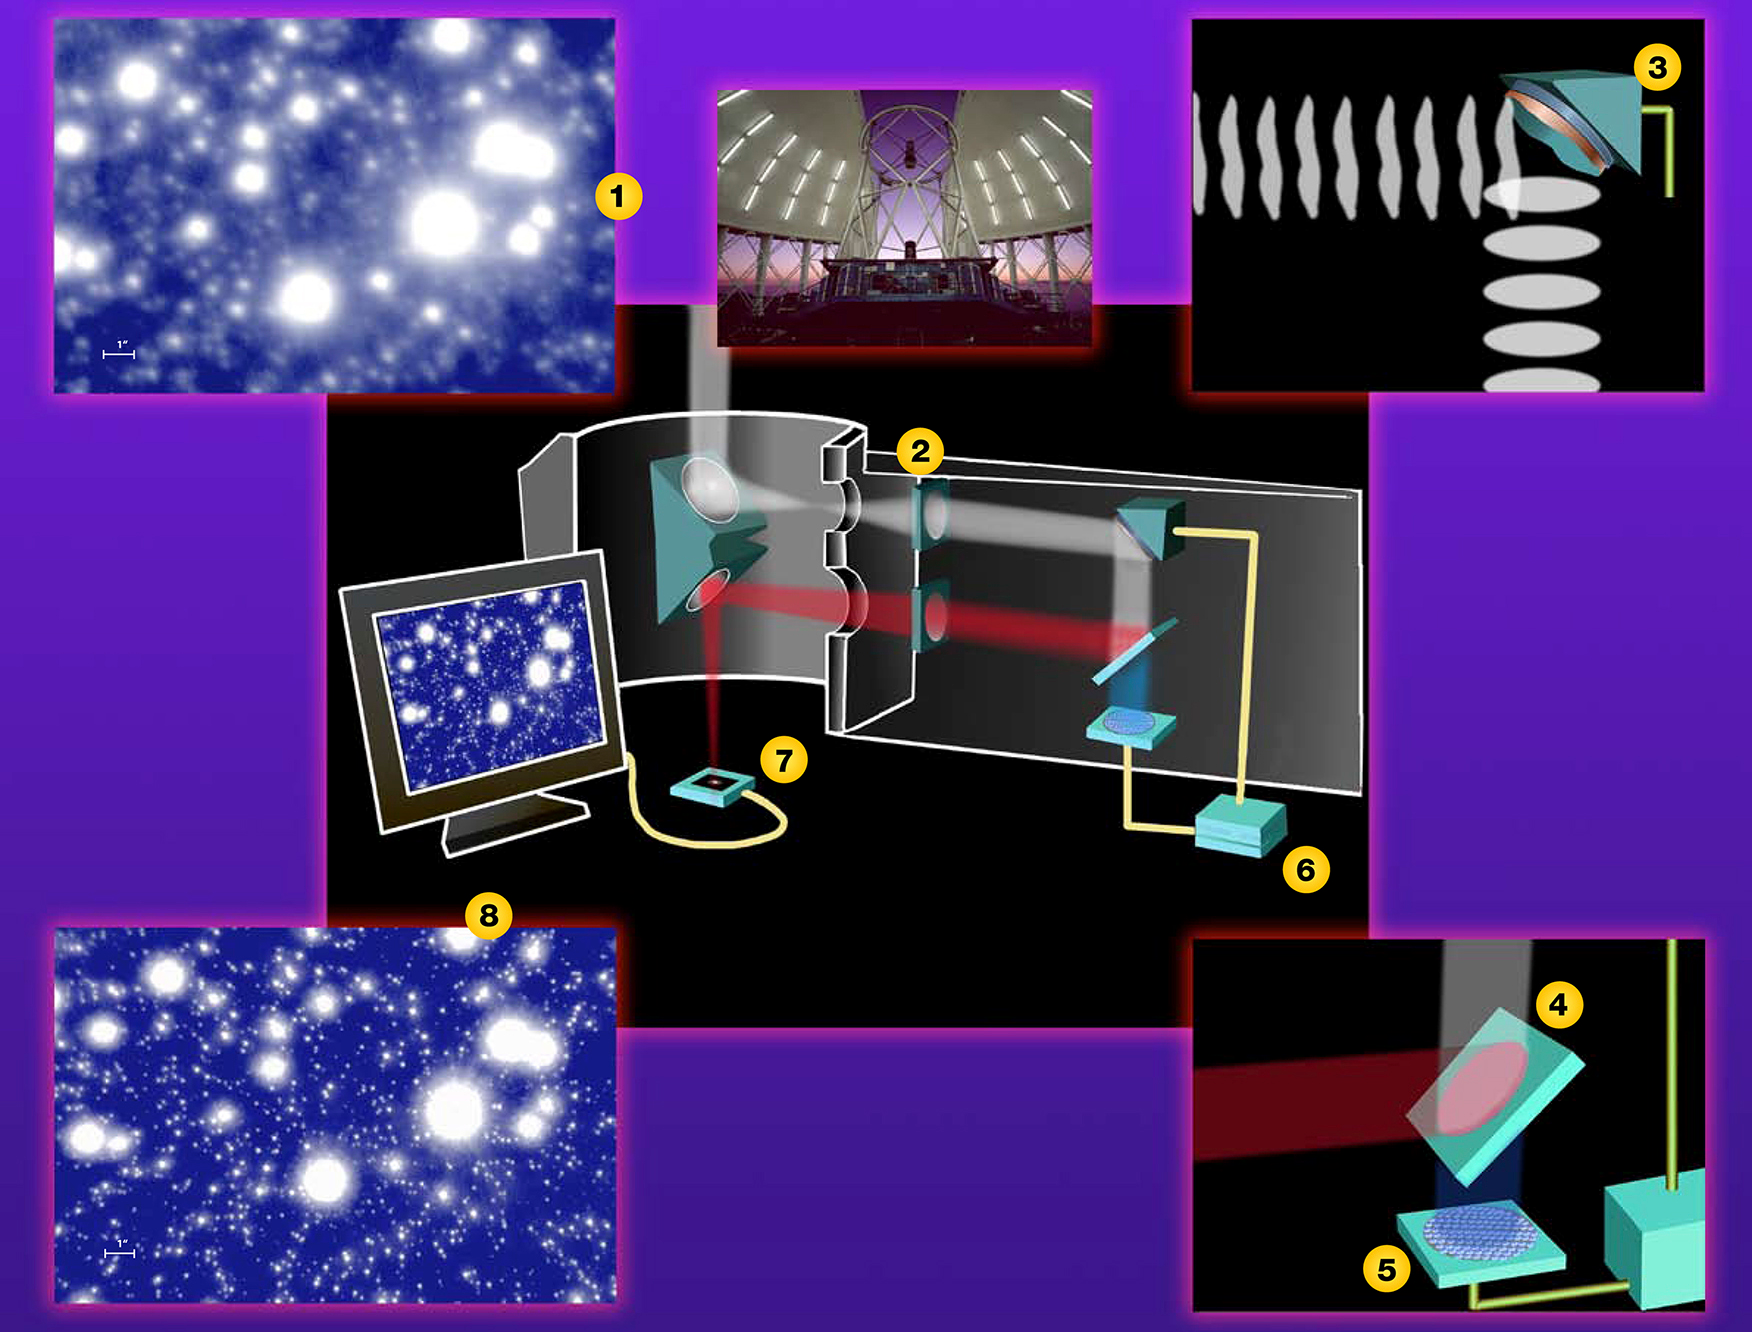

How Adaptive Optics (AO) Works

The illustration (1) is an example of an image (NIRI H-band image at 0.26 arcsec natural seeing) without the help of adaptive optics. When starlight is collected and focused by telescope, just prior ro coming to a focus, the light entering an adaptive optics system is first collimated (2) and is reflected off a deformable mirror (3). After reflecting off the deformable mirror, the light passes through a beam-splitter (4) where the shorter wavelength light (optical) enters the wavefront sensor (5) wich takes a "snapshot" of the distortions on the wavefront and sends the information via computer (6) back to the deformable mirror to adjust the wavefronts and keep them flat. Finally, the light is focused (7) and imaged on a detector (8) (NIRI/Altair H-band AO-corrected image at 0.060 arcsec) for astronomers to study.

Credit: International Gemini Observatory